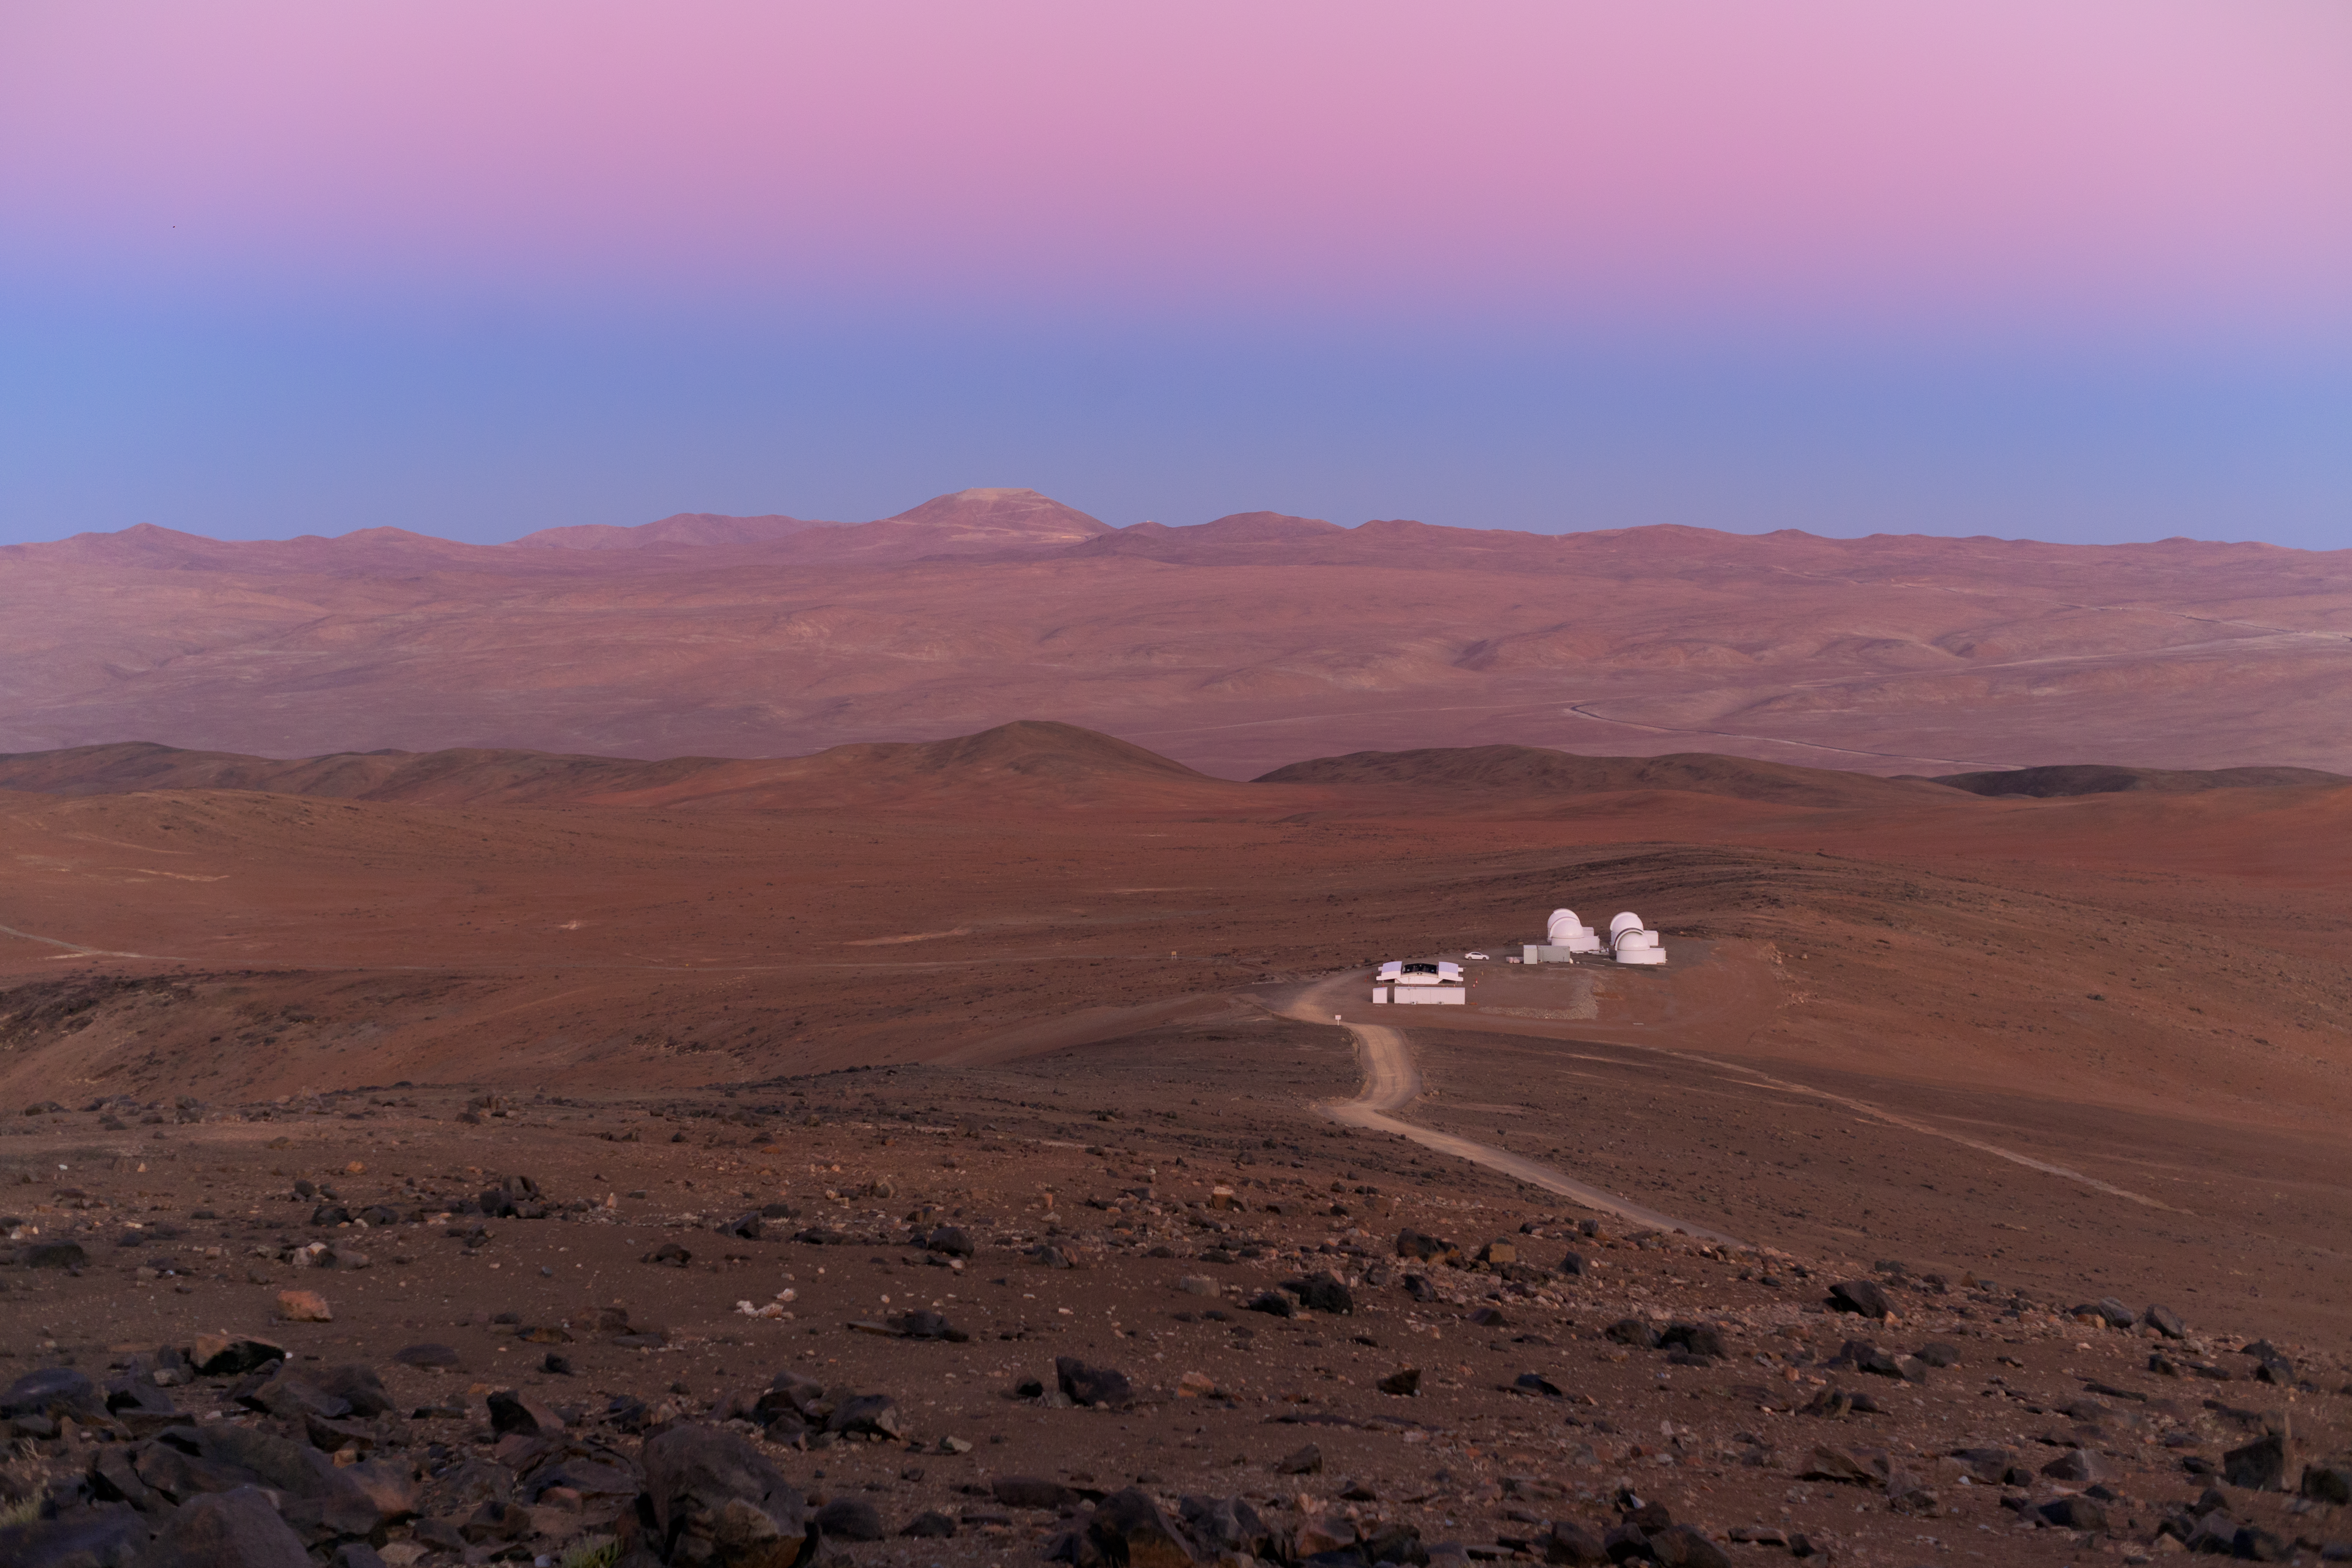

Night falls over SPECULOOS

Dusk creeps in over the SPECULOOS Southern Observatory at Cerro Paranal, Chile.

Credit: ESO/P. Horálek